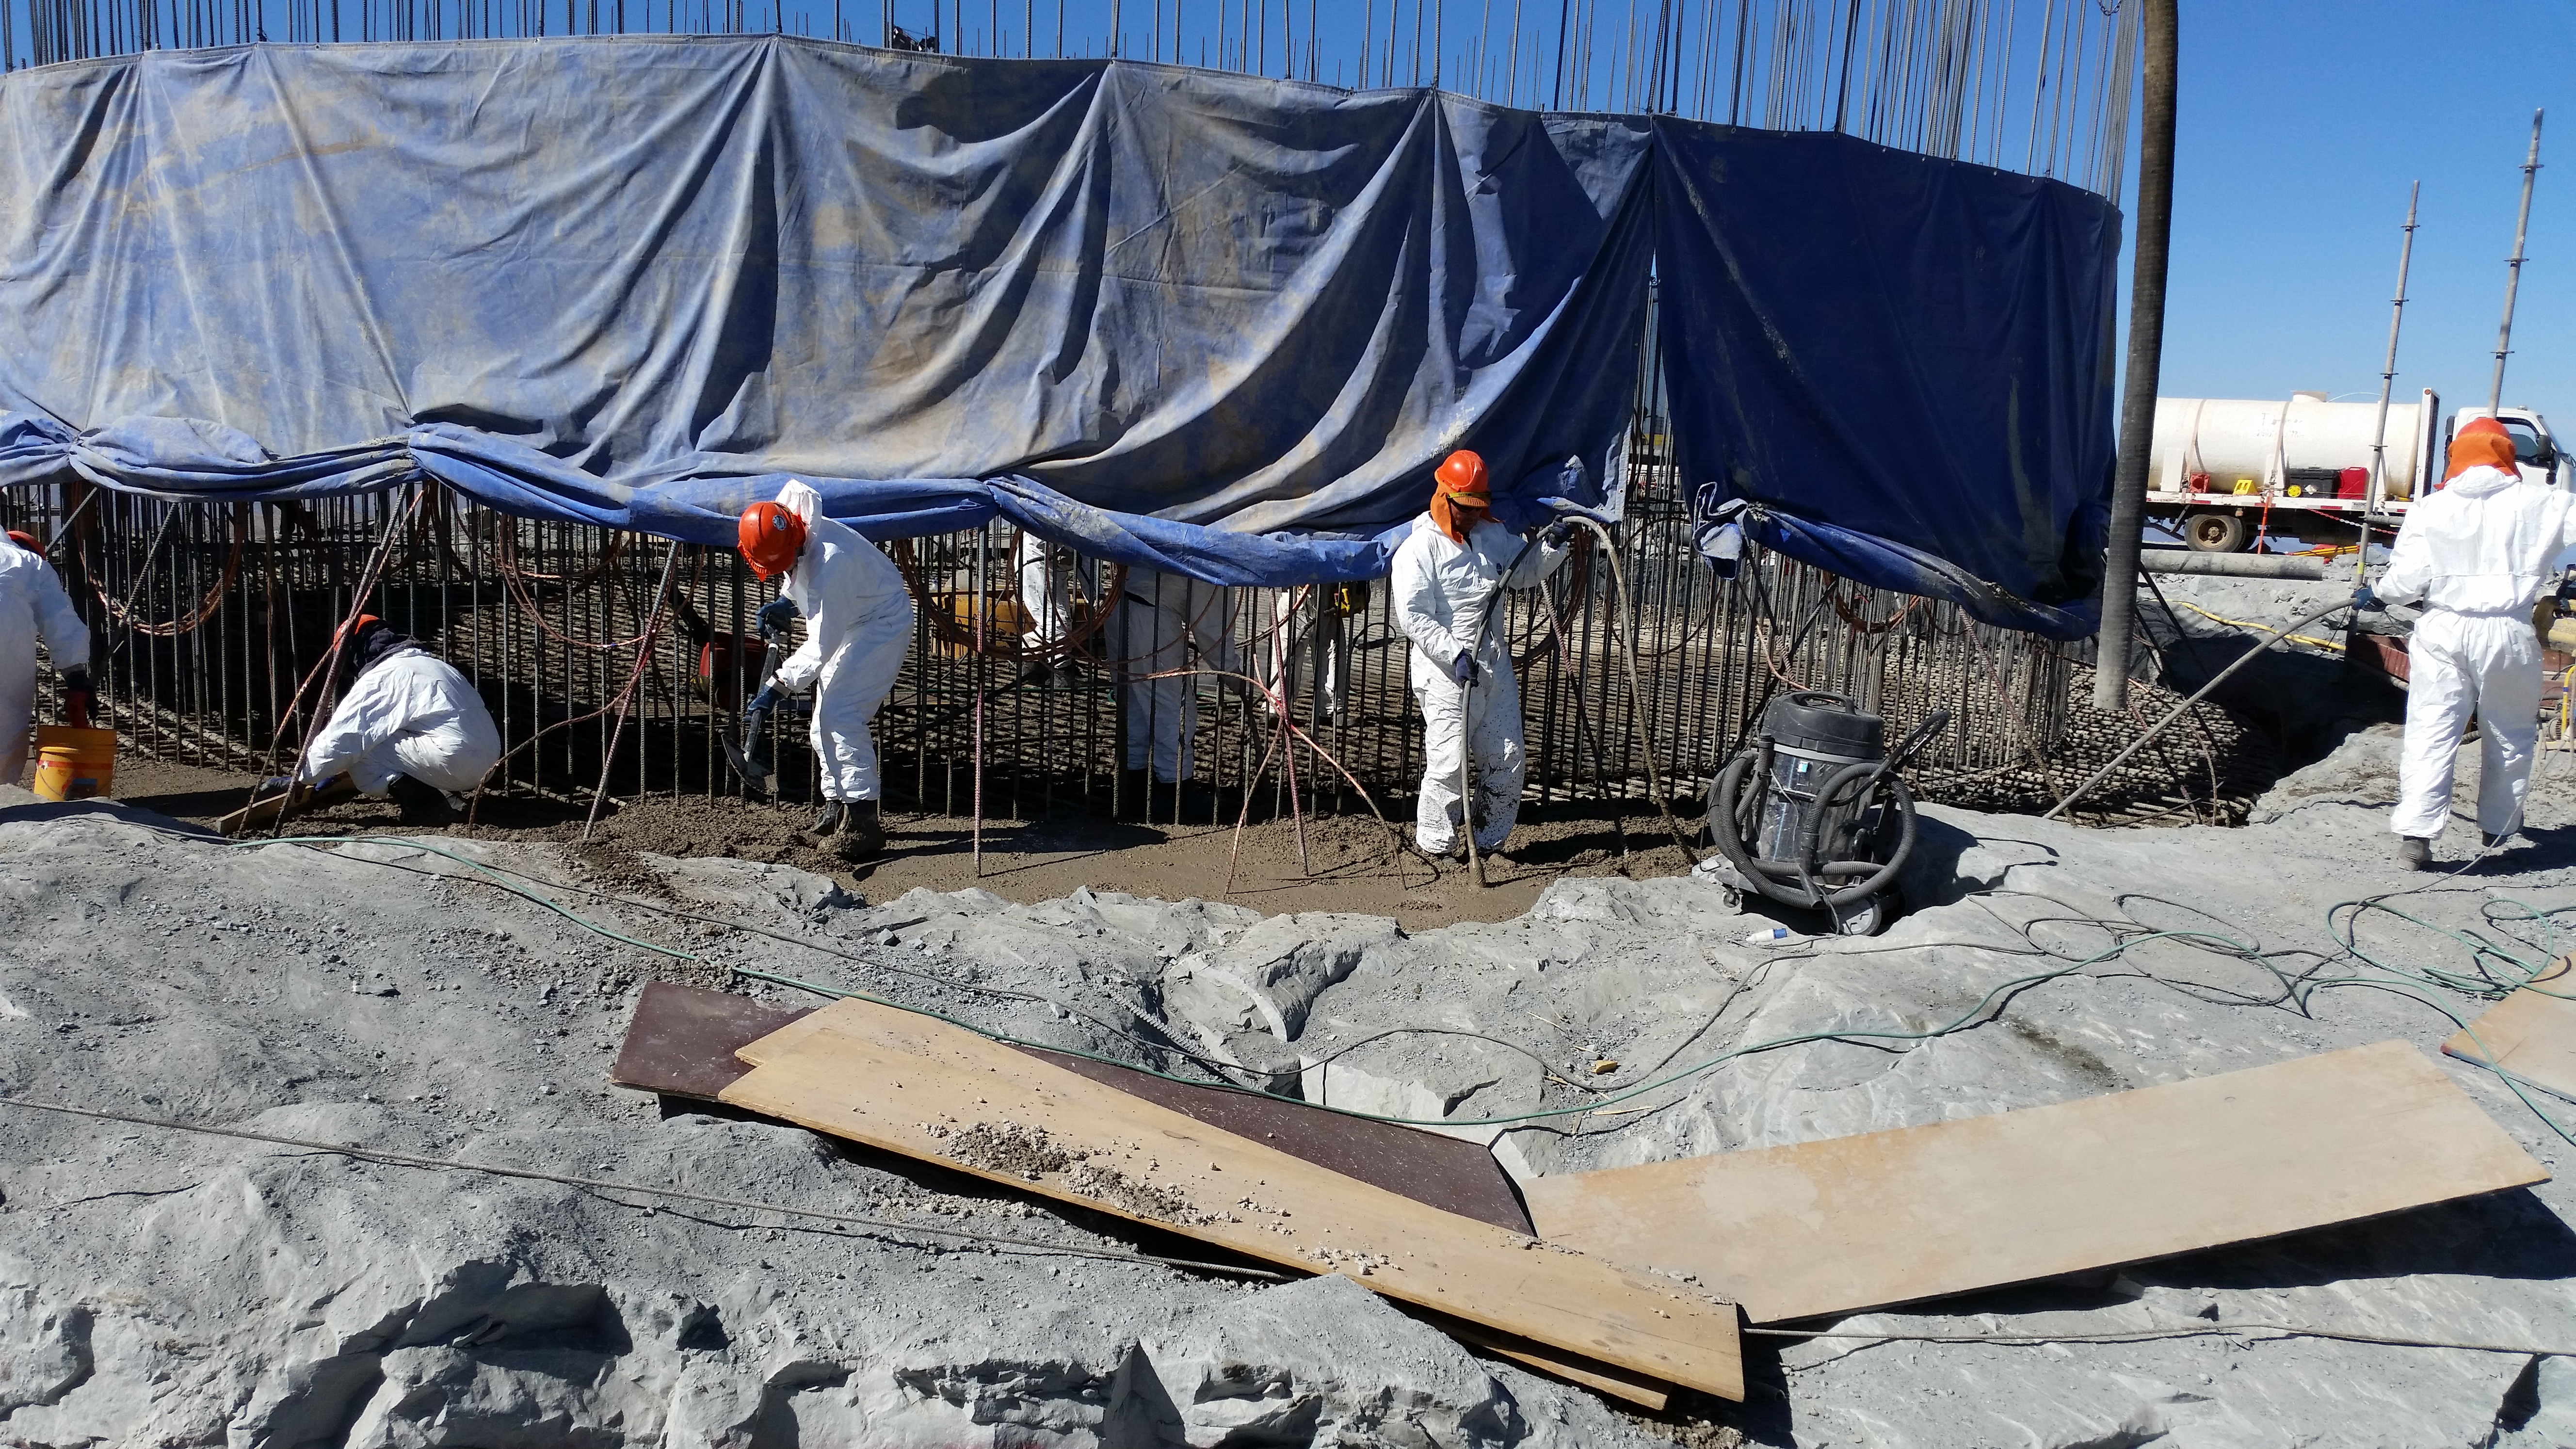

Foundation 9

General view: concrete in the pier foundation. Close to completion.

Credit: Rubin Observatory/NSF/AURA